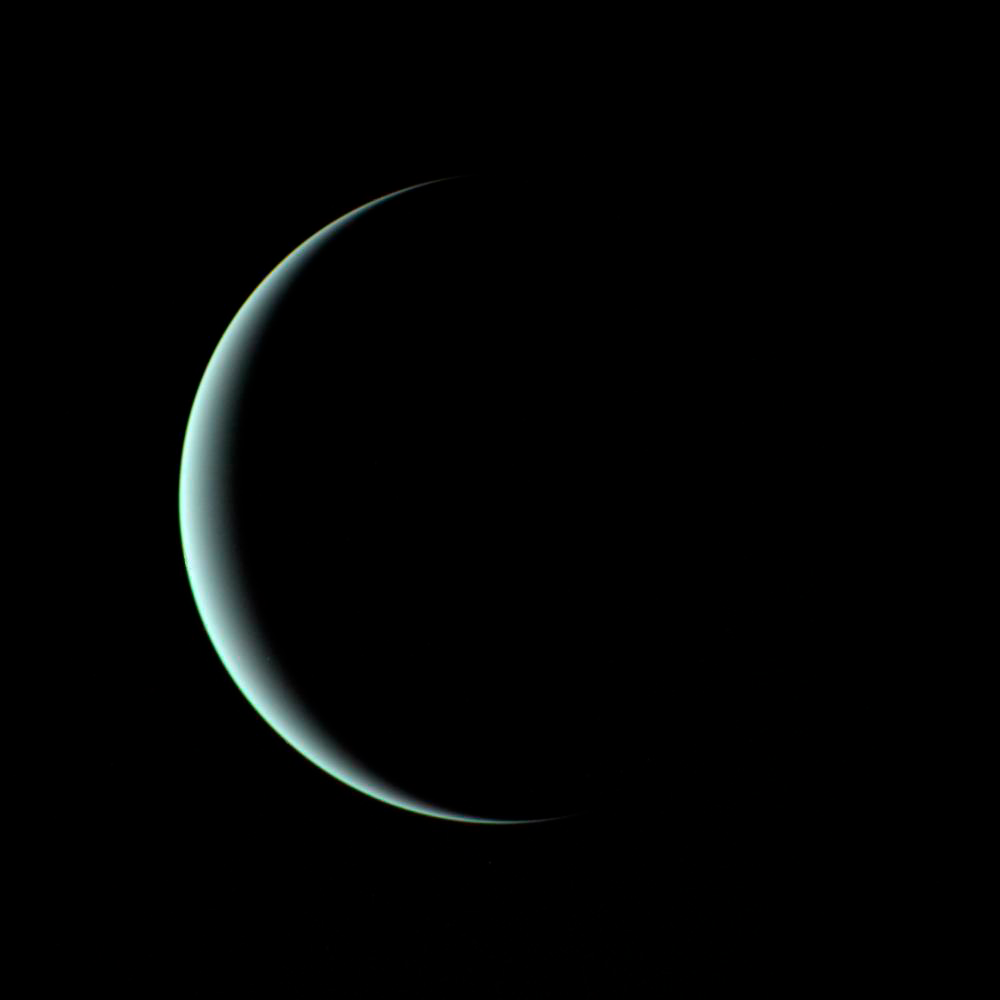

What Do Uranus’s Cloud Tops Have in Common With Rotten Eggs?

This image of a crescent Uranus, taken by Voyager 2 on January 24th, 1986, reveals its icy blue atmosphere. Despite Voyager 2’s close flyby, the composition of the atmosphere remained a mystery until now.

Credit: NASA/JPL